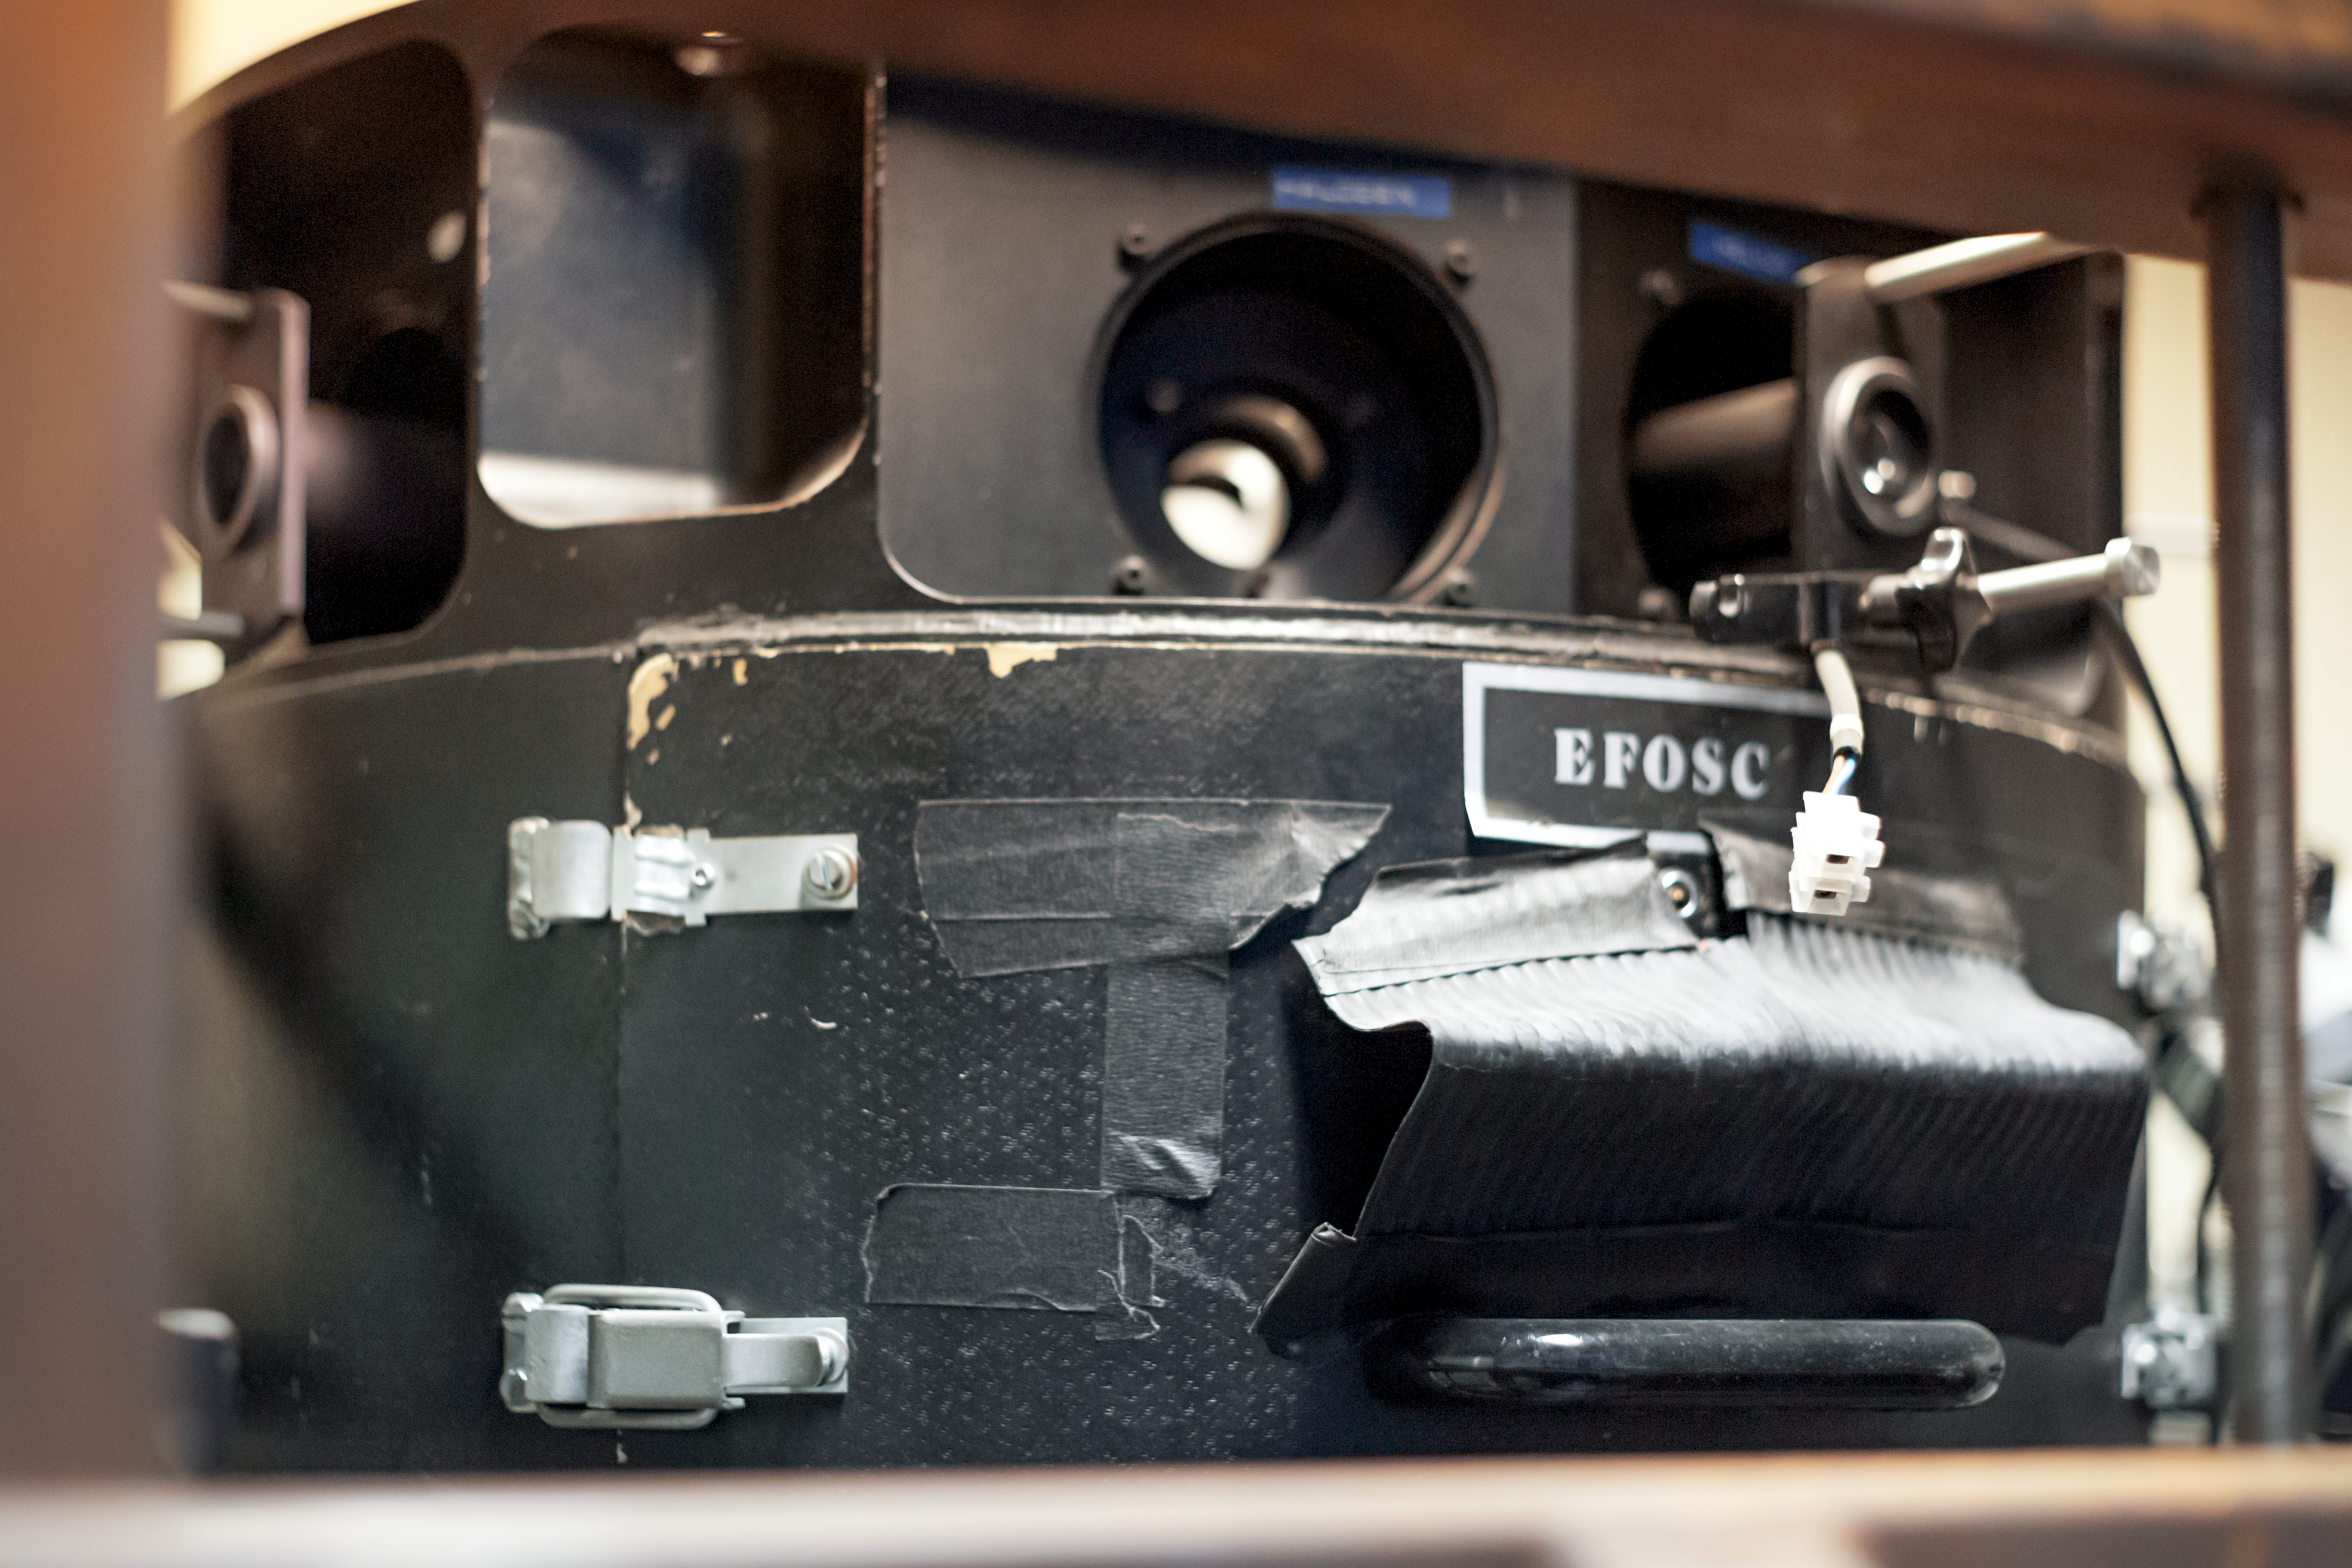

Duct tape to the rescue

Detail of the decomissioned EFOSC instrument for low resolution spectroscopy and imaging at the La Silla Observatory. Predecessor of the EFOSC2.

Credit: ESO